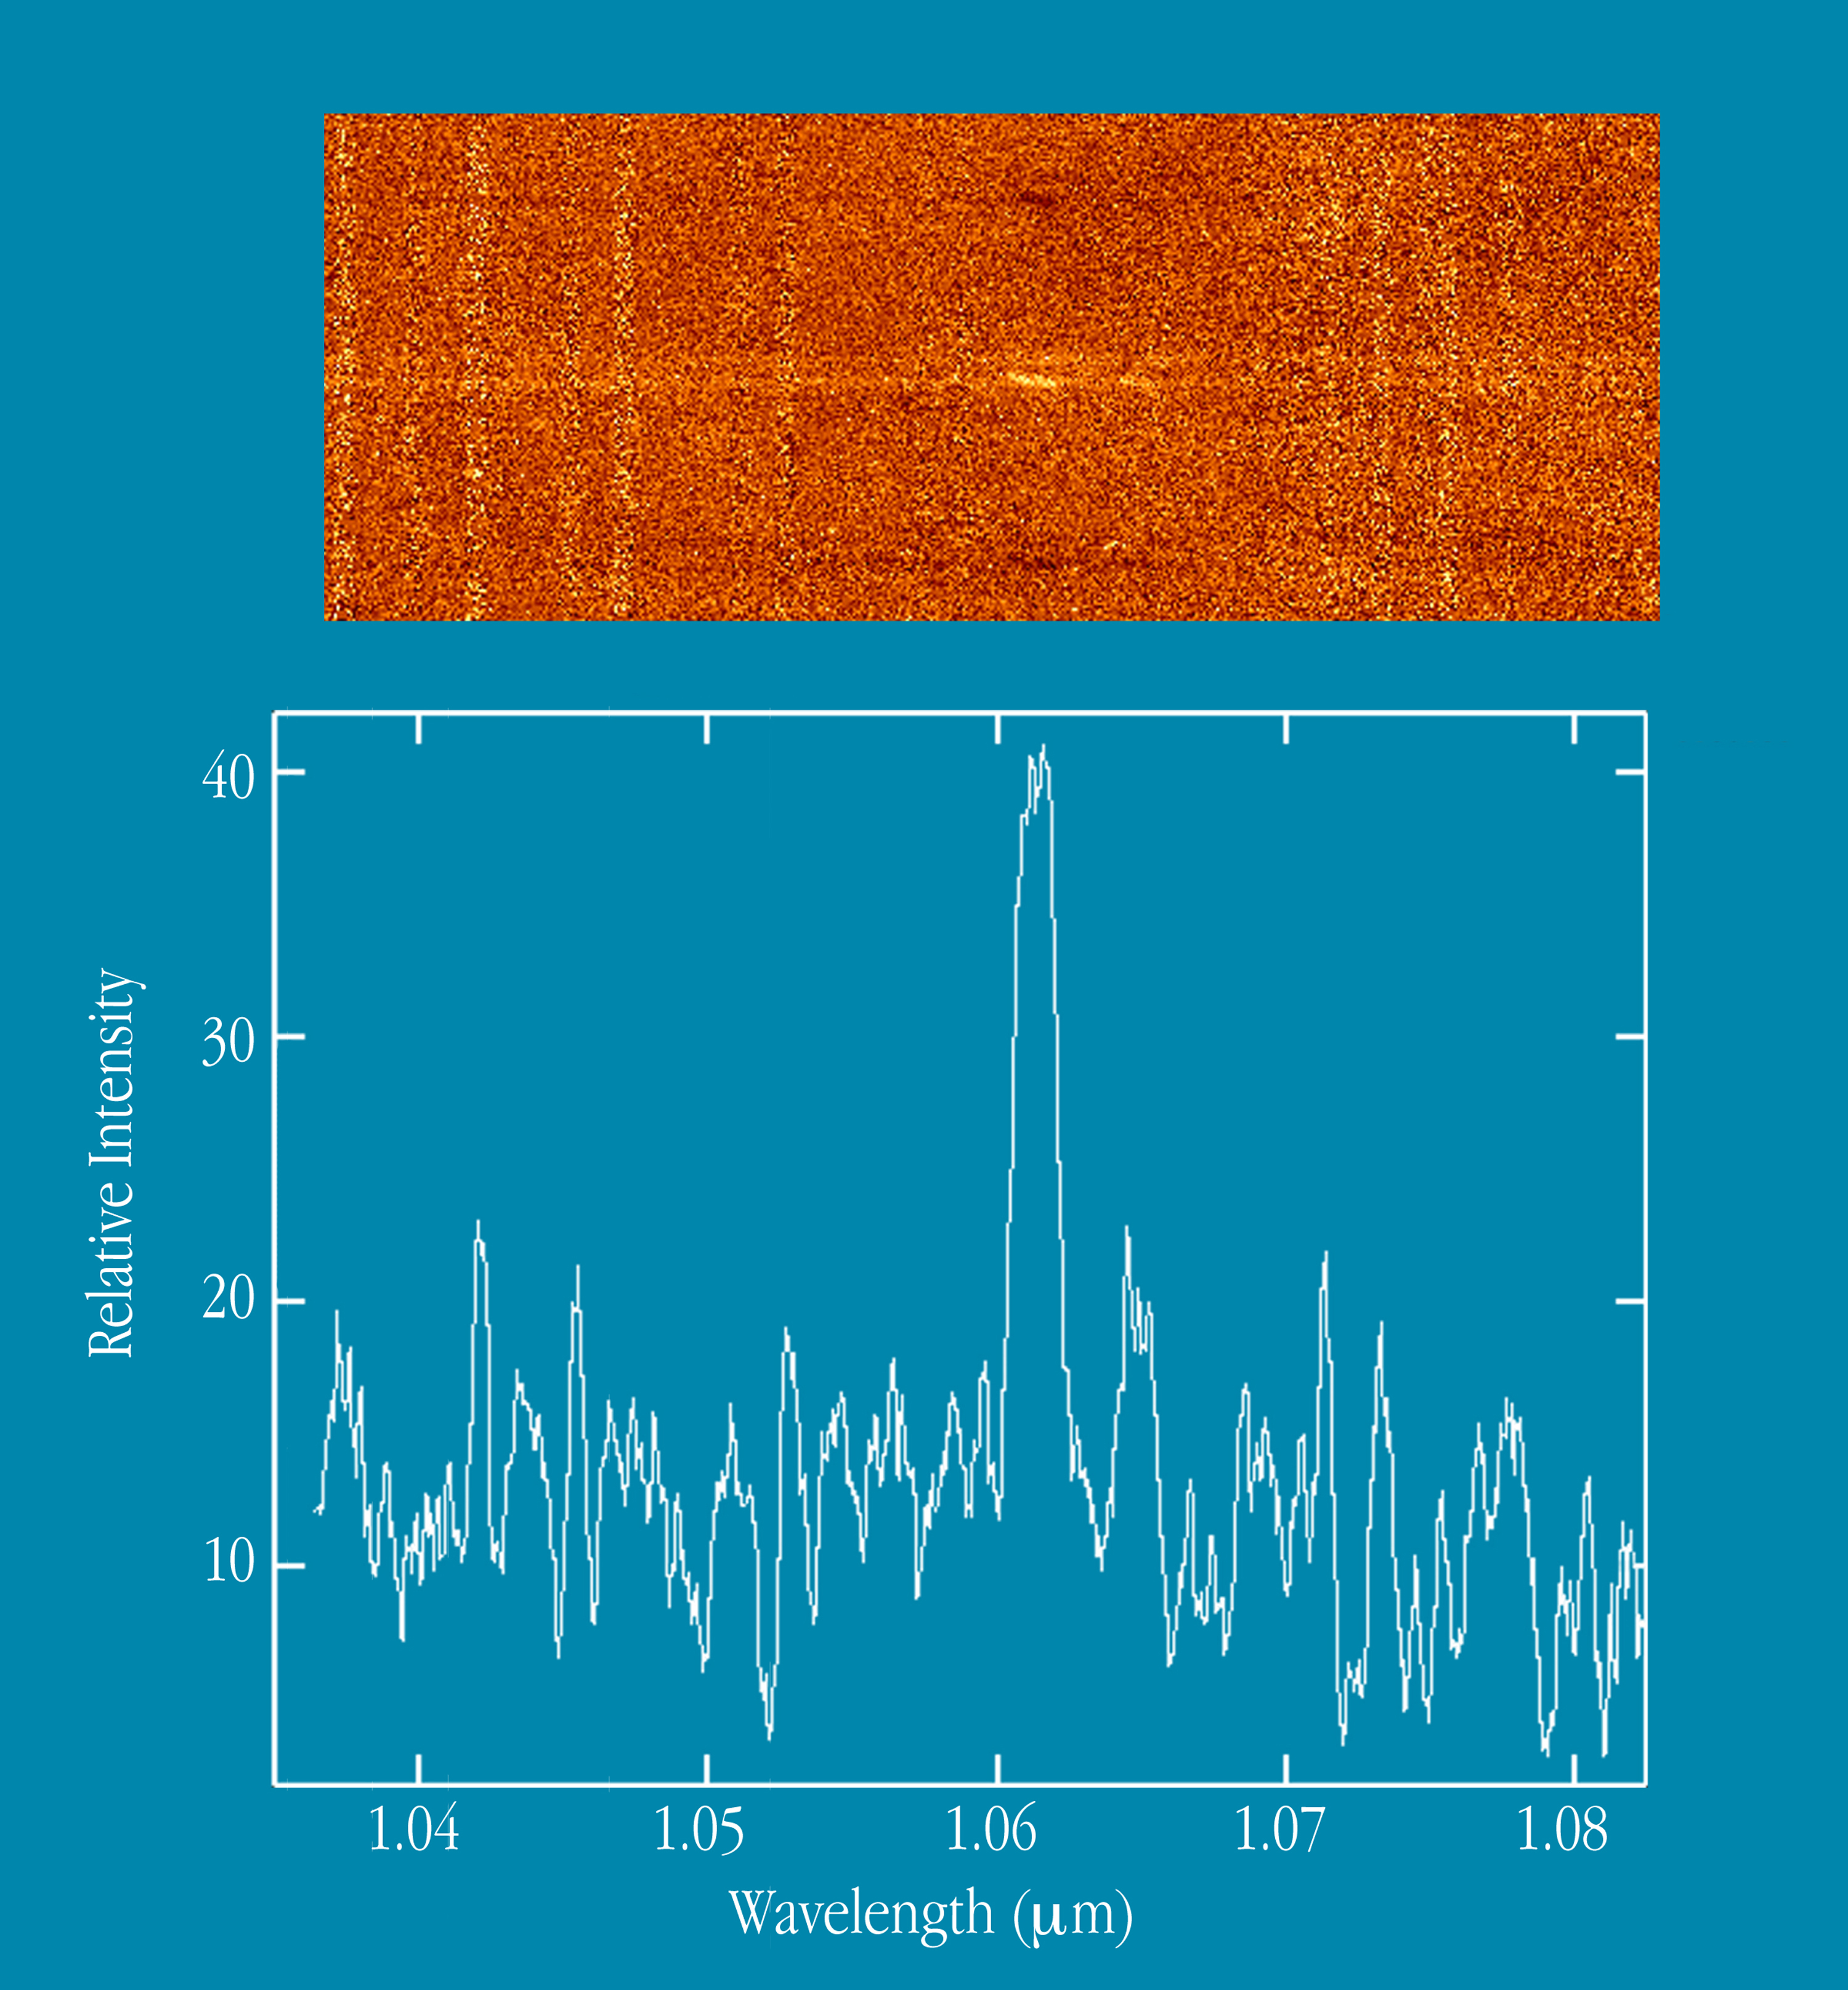

Spectrum of star-forming galaxies at z=0.62

The upper panel of this image shows medium resolution (R ~ 3000) spectral images around 1.06 µm of two galaxies from the Canada France Redshift Survey catalogue. Their redshifts are z ~ 0.62 and they are only a few arcsecs apart on the sky. The faint, horizontal white lines show their continuum emission (from stars) while the brighter regions close to the centre are due to H-alpha line emission from gas that has been photoionized by recently formed hot stars. The measured intensity of these features can be used to estimate the rate of star formation in the galaxies. The line emission in the lower, brighter, galaxy can also be seen to be tilted, relative to the continuum. This is due to and allows an estimate of the rotation speed of the galaxy and hence its mass. A second emission line from [NII] (ionized nitrogen) is also visible to the right. The dark ''reflections'' above and below the centre result from the method used to subtract the sky emission while the vertical bands correspond to increased noise at the position of bright sky lines from the OH radical in the earth''s atmosphere. Between these lines, the sky is almost as dark from the ground as in space. The lower panel shows the plot of intensity versus wavelength, extracted for the brighter of the two galaxies. The red-shifted H-alpha emission line is seen as the broad feature at the centre.

Credit: ESO